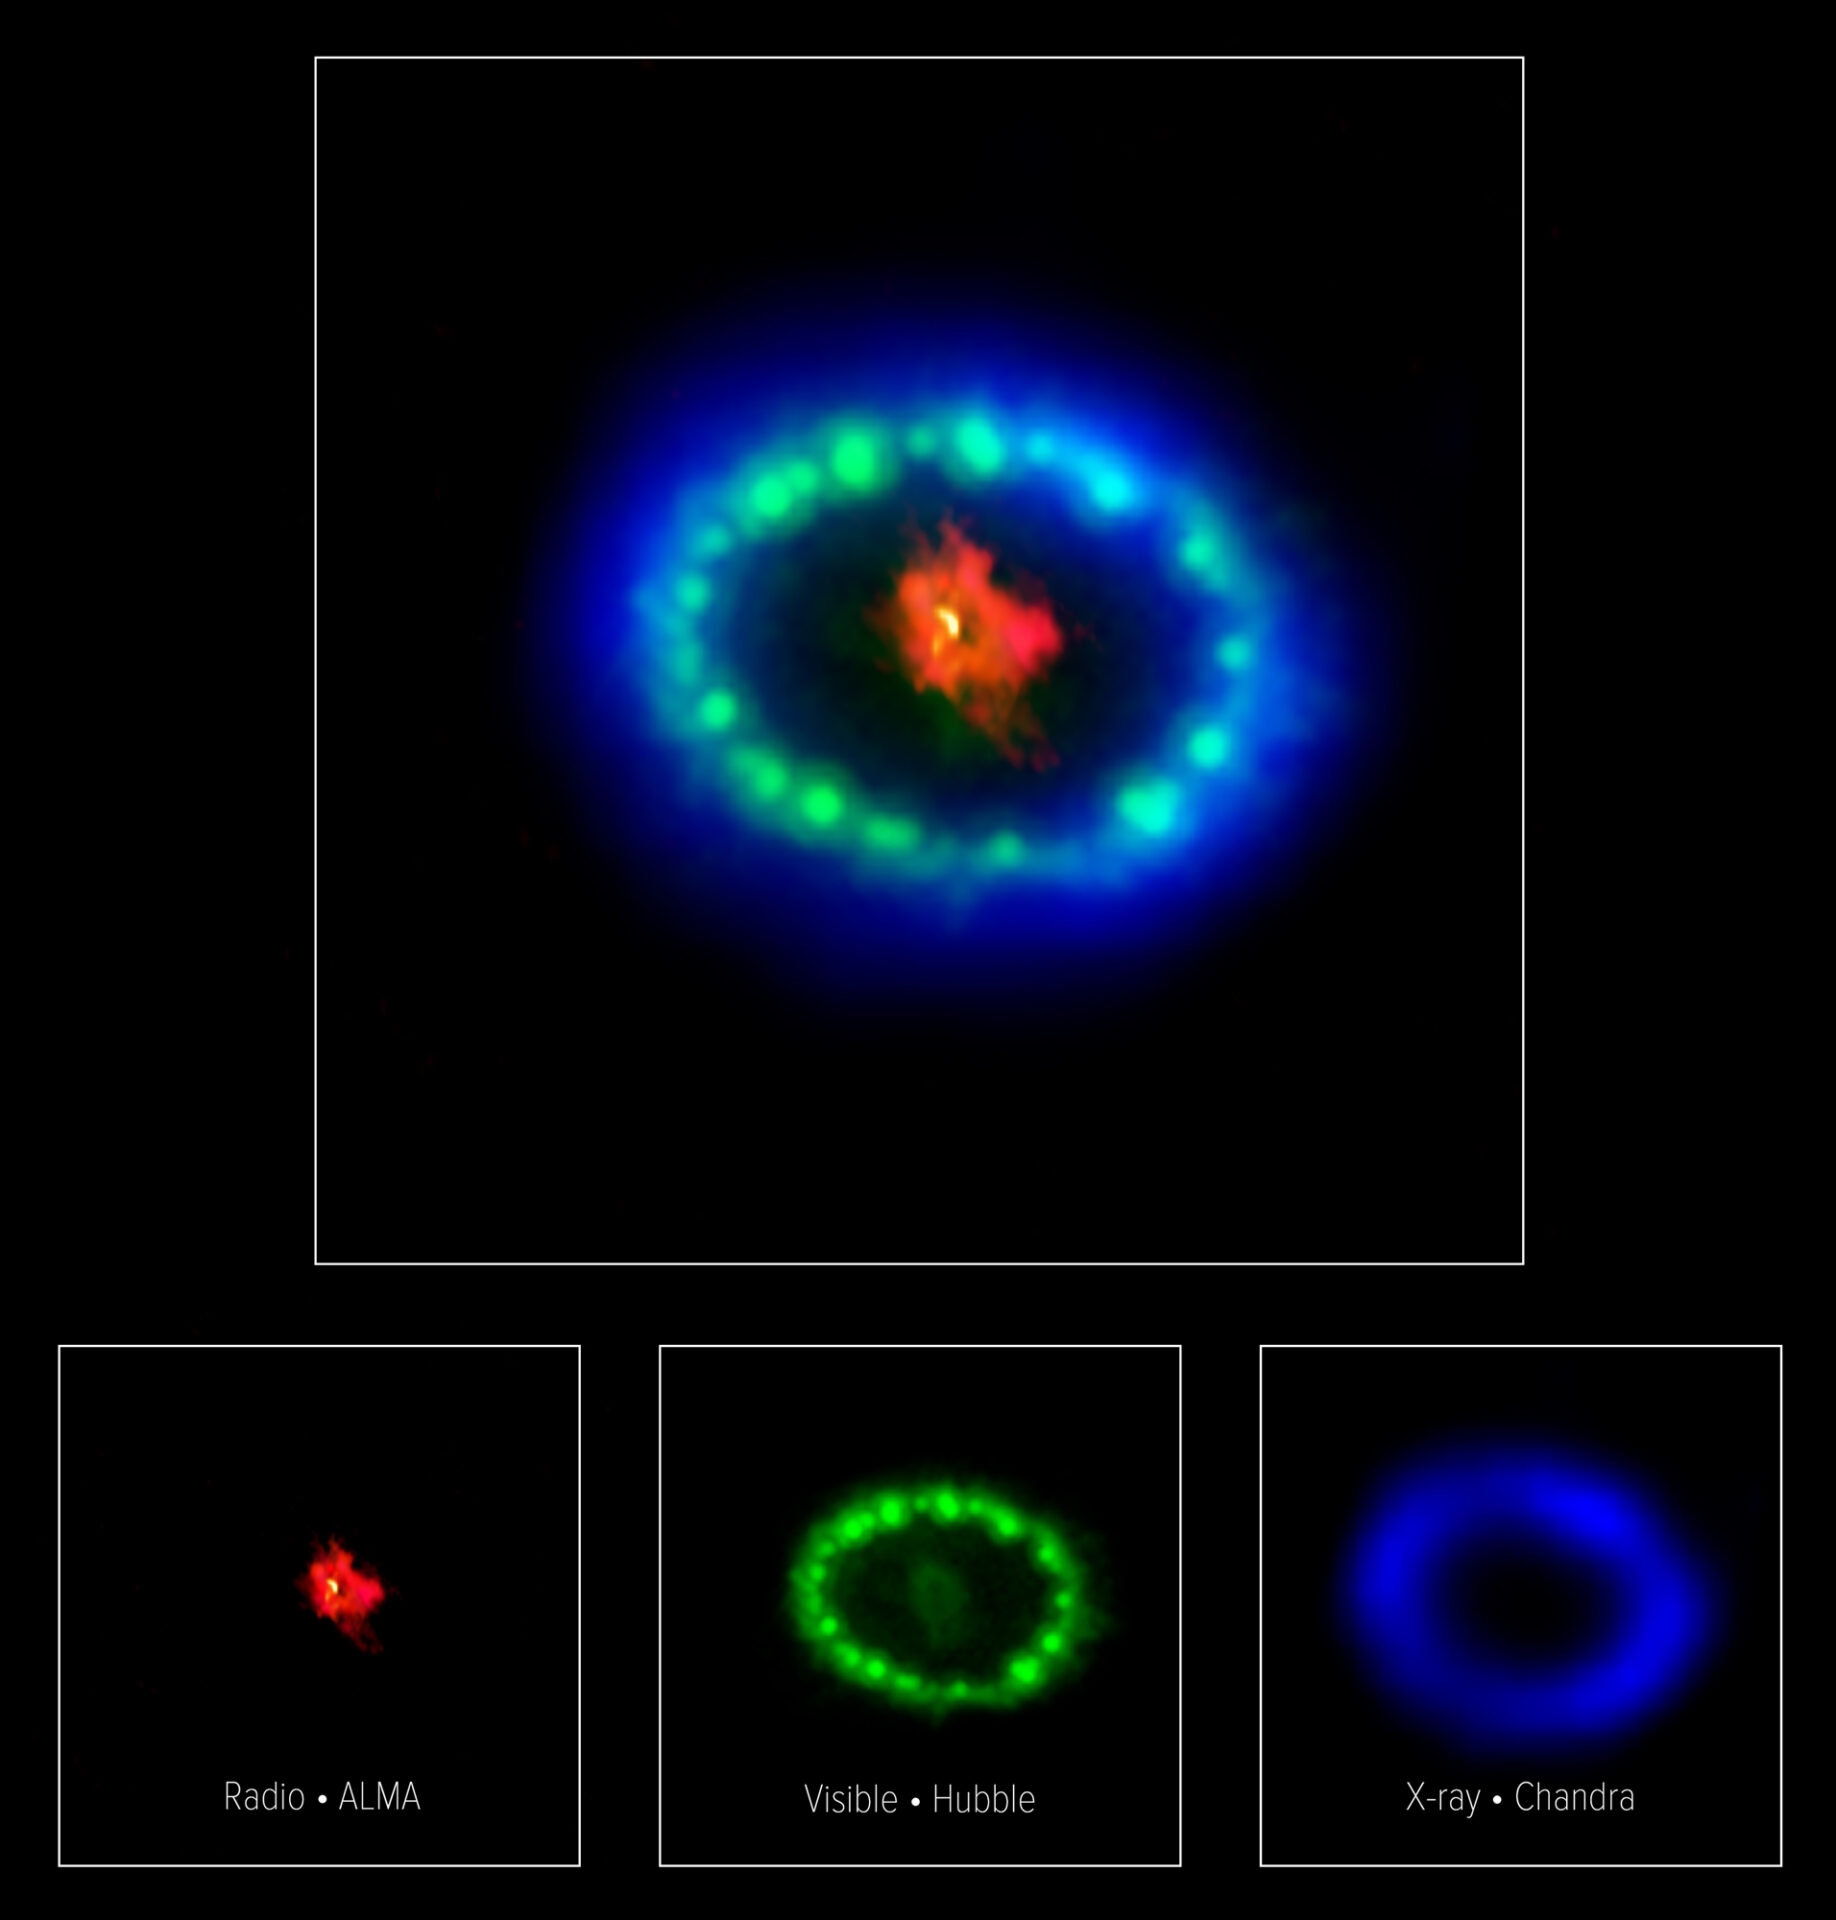

Multiwavelength image of SN1987A

Multiwavelength image of SN1987A - This colorful, multiwavelength image of the intricate remains of Supernova 1987A is produced with data from three different observatories. The red color shows dust and cold gas in the center of the supernova remnant, taken at radio wavelengths with ALMA. The green and blue hues reveal where the expanding shock wave from the exploded star is colliding with a ring of material around the supernova. The green represents the glow of visible light, captured by NASA's Hubble Space Telescope. The blue color reveals the hottest gas and is based on data from NASA's Chandra X-ray Observatory. The ring was initially made to glow by the flash of light from the original explosion. Over subsequent years the ring material has brightened considerably as the explosion's shock wave slams into it.

Credit: ALMA (ESO/NAOJ/NRAO), P. Cigan and R. Indebetouw; NRAO/AUI/NSF, B. Saxton; NASA/ESA